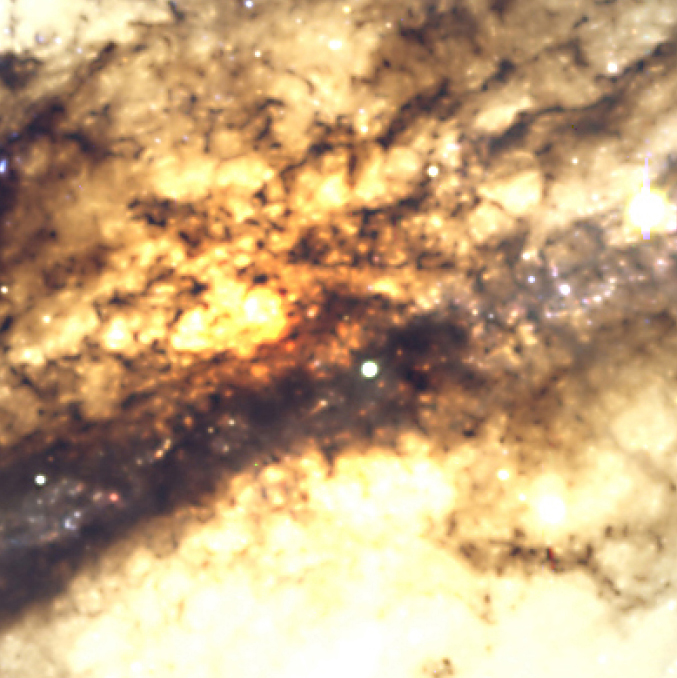

The heavily obscured centre of Centaurus A

A small area in the direction of the heavily obscured centre of the peculiar radio galaxy Centaurus A, as seen in visual light. It measures about 80 x 80 arcsec 2, or 4400 x 4400 light-year 2 at the distance of this galaxy, and has been reproduced from exposures made with the FORS2 multi-mode instrument at the 8.2-m VLT KUEYEN telescope at Paranal.

Credit: ESO